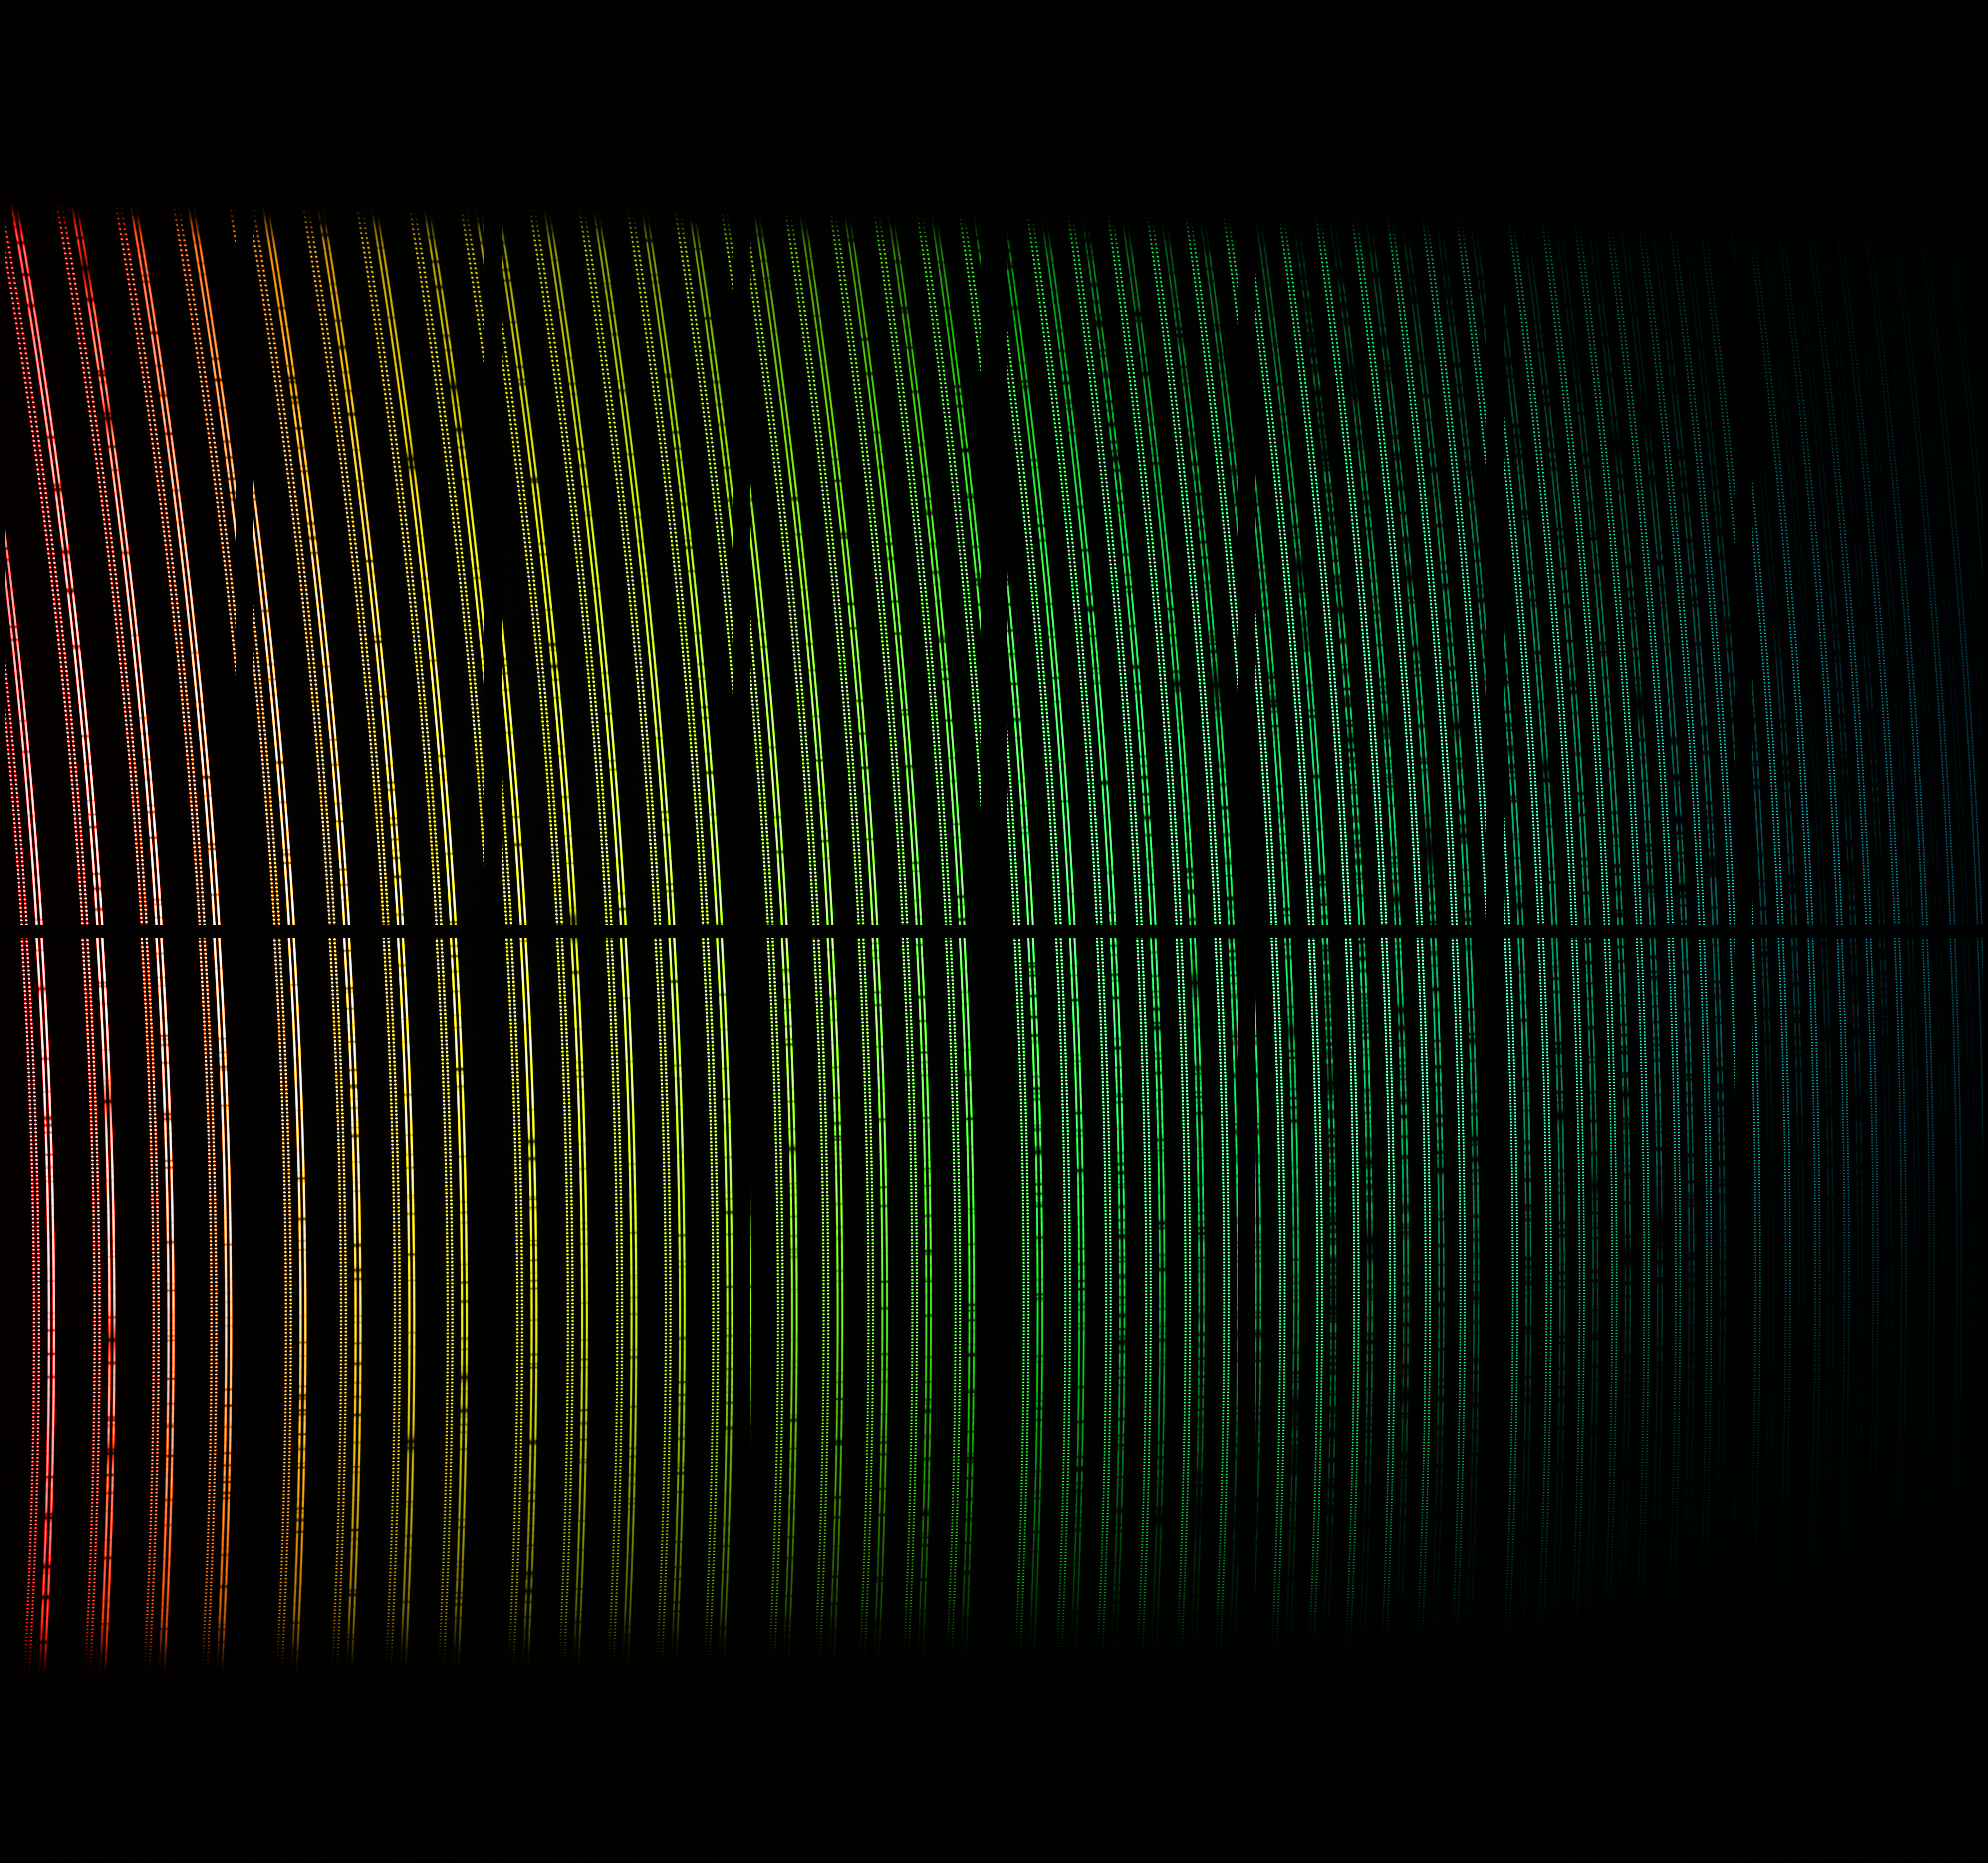

Data from ESPRESSO First Light

This colourful image shows spectral data from the First Light of the ESPRESSO instrument on ESO's Very Large Telescope in Chile. The light from a star has been dispersed into its component colours. This view has been colourised to indicate how the wavelengths change across the image, but these are not exactly the colours that would be seen visually. Close inspection shows many dark spectral lines in the stellar spectra and also the regular double spots from a calibration light source. The dark gaps are features of how the data is taken, and are not real.

Credit: ESO/ESPRESSO team